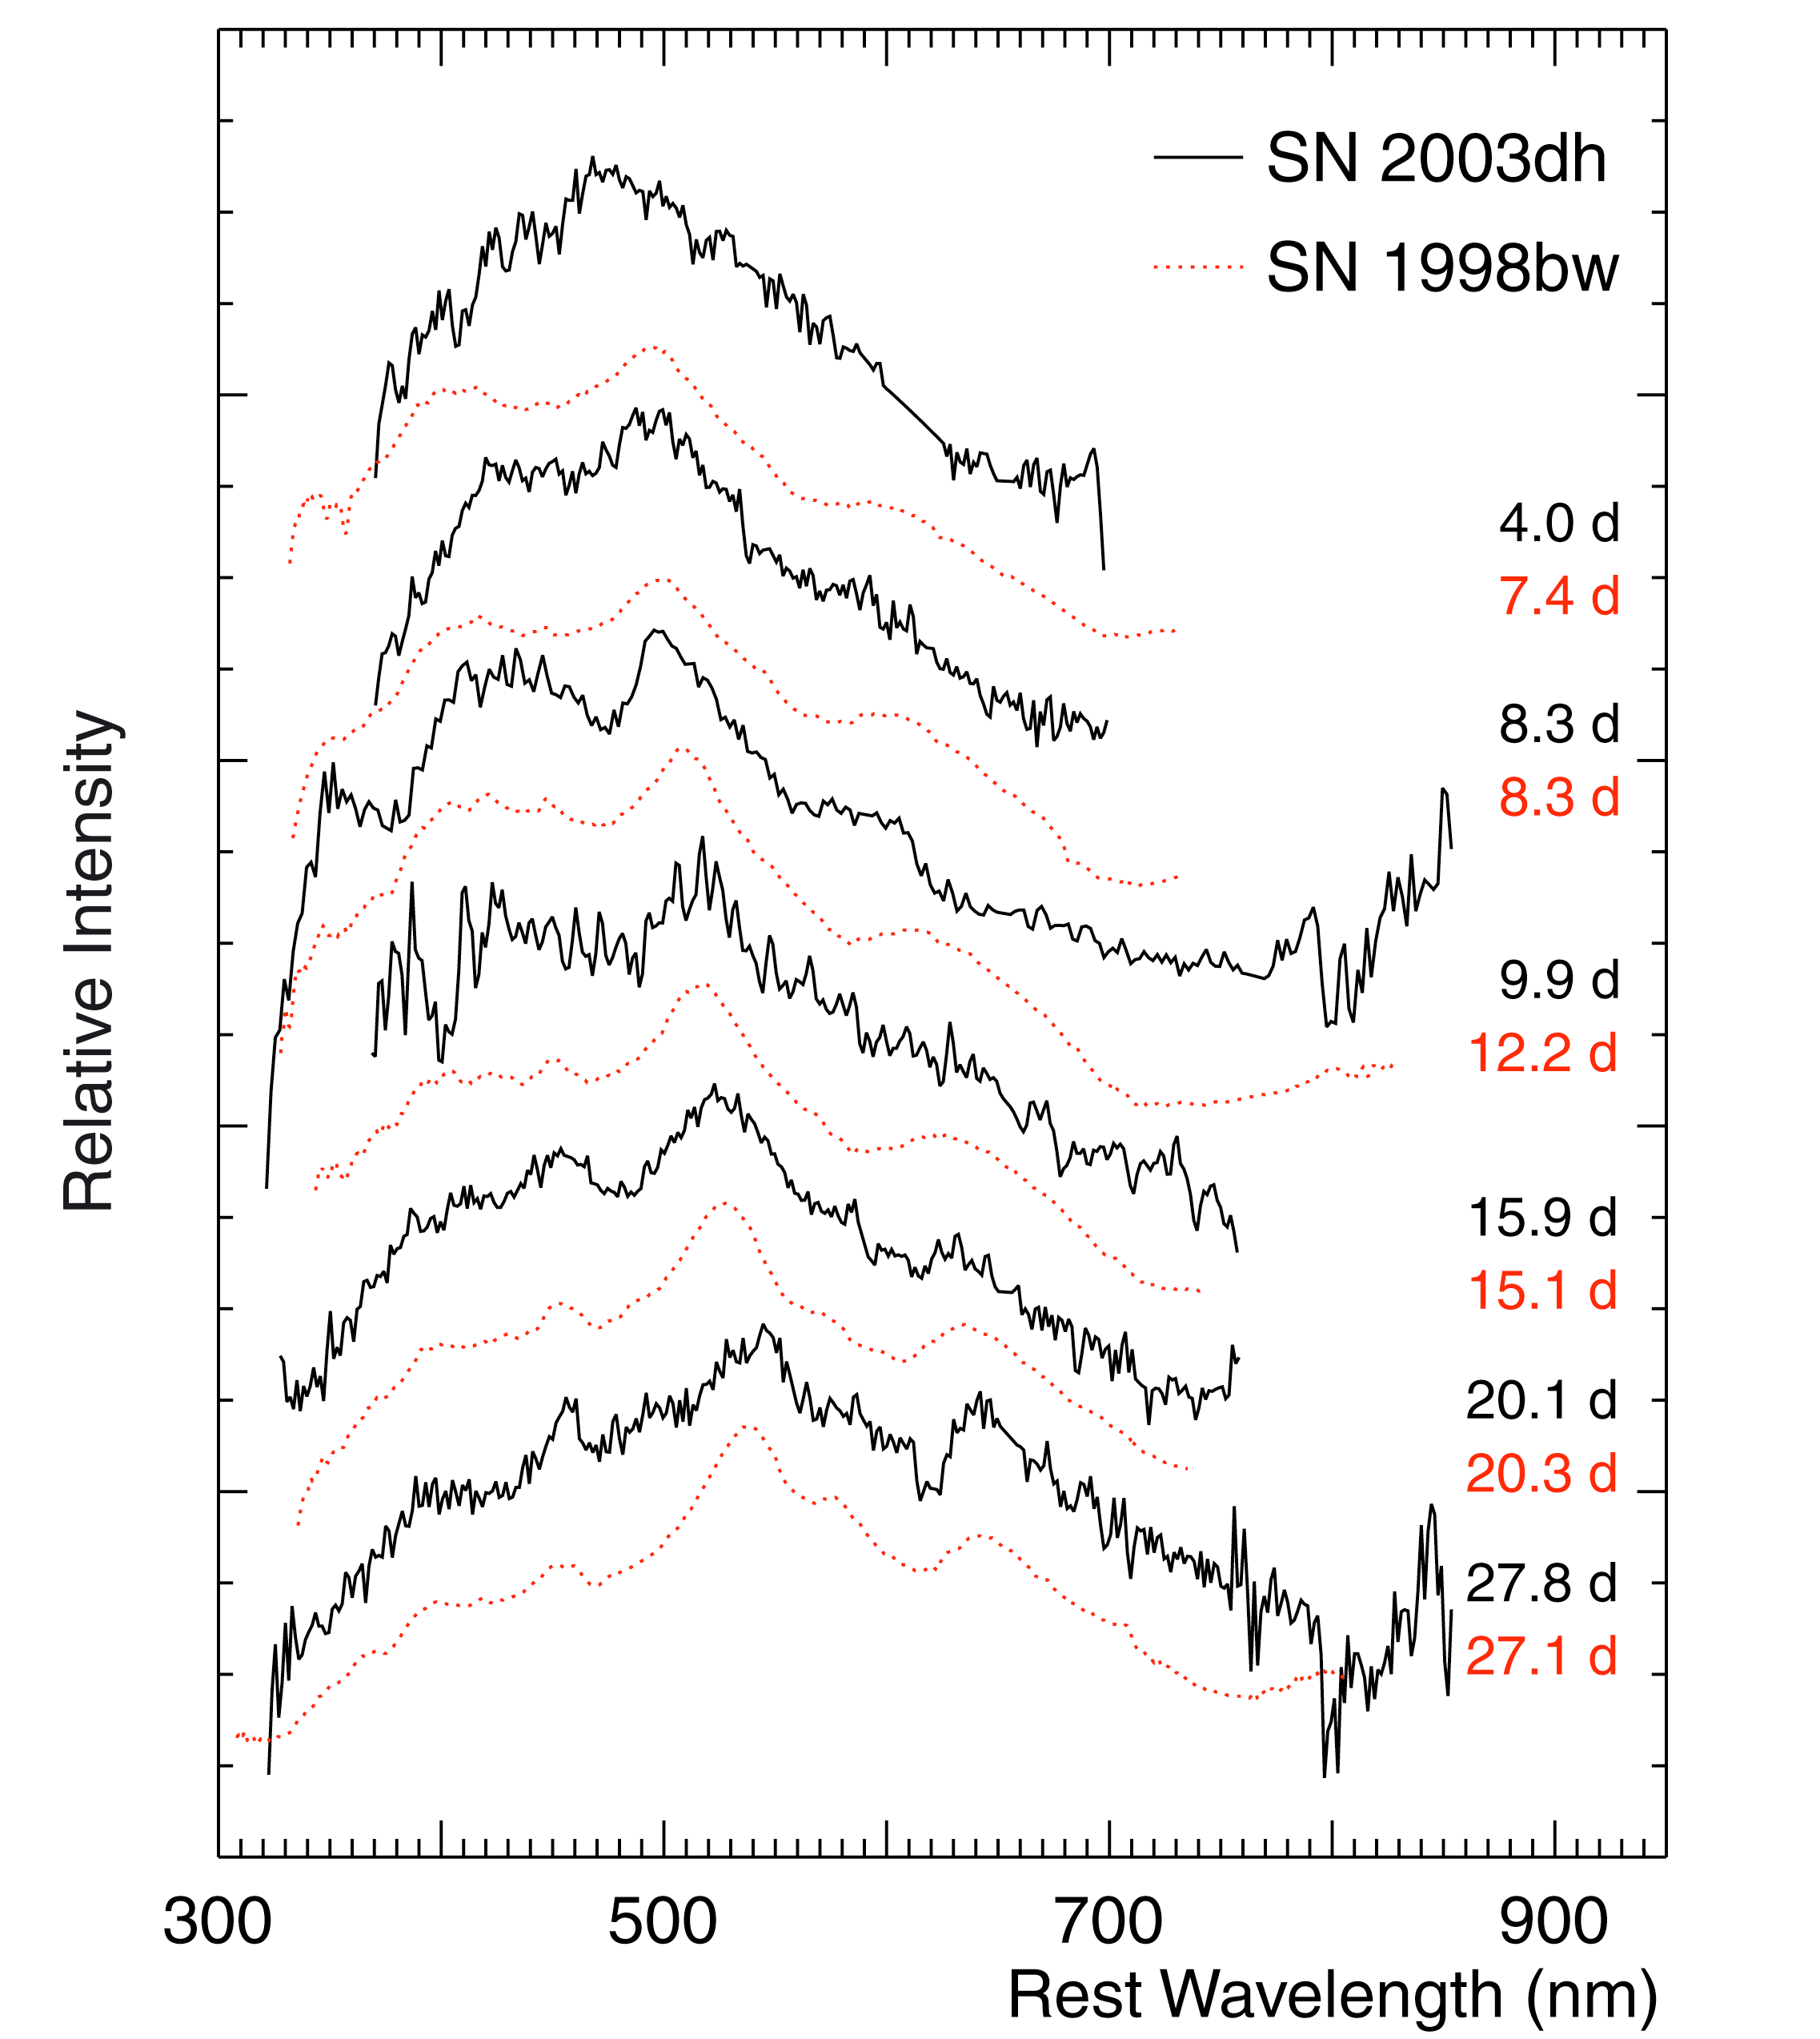

Visual spectra of hypernova in GRB 030329

Series of VLT-FORS-spectra, showing the spectral evolution of the hypernova (designated SN 2003dh) underlying the gamma-ray burst GRB 030329 (black curves). The red-dotted spectra are those of an earlier, nearby hypernova, SN 1998bw, observed with various ESO telescopes. The elapsed time (days in the rest frame of the object) since the explosion is indicated. There is a striking similarity between the spectra of the two hypernovae, also in their evolution with time. This allowed a precise dating of the explosion of the hypernova underlying GRB 030329.

Credit: ESO